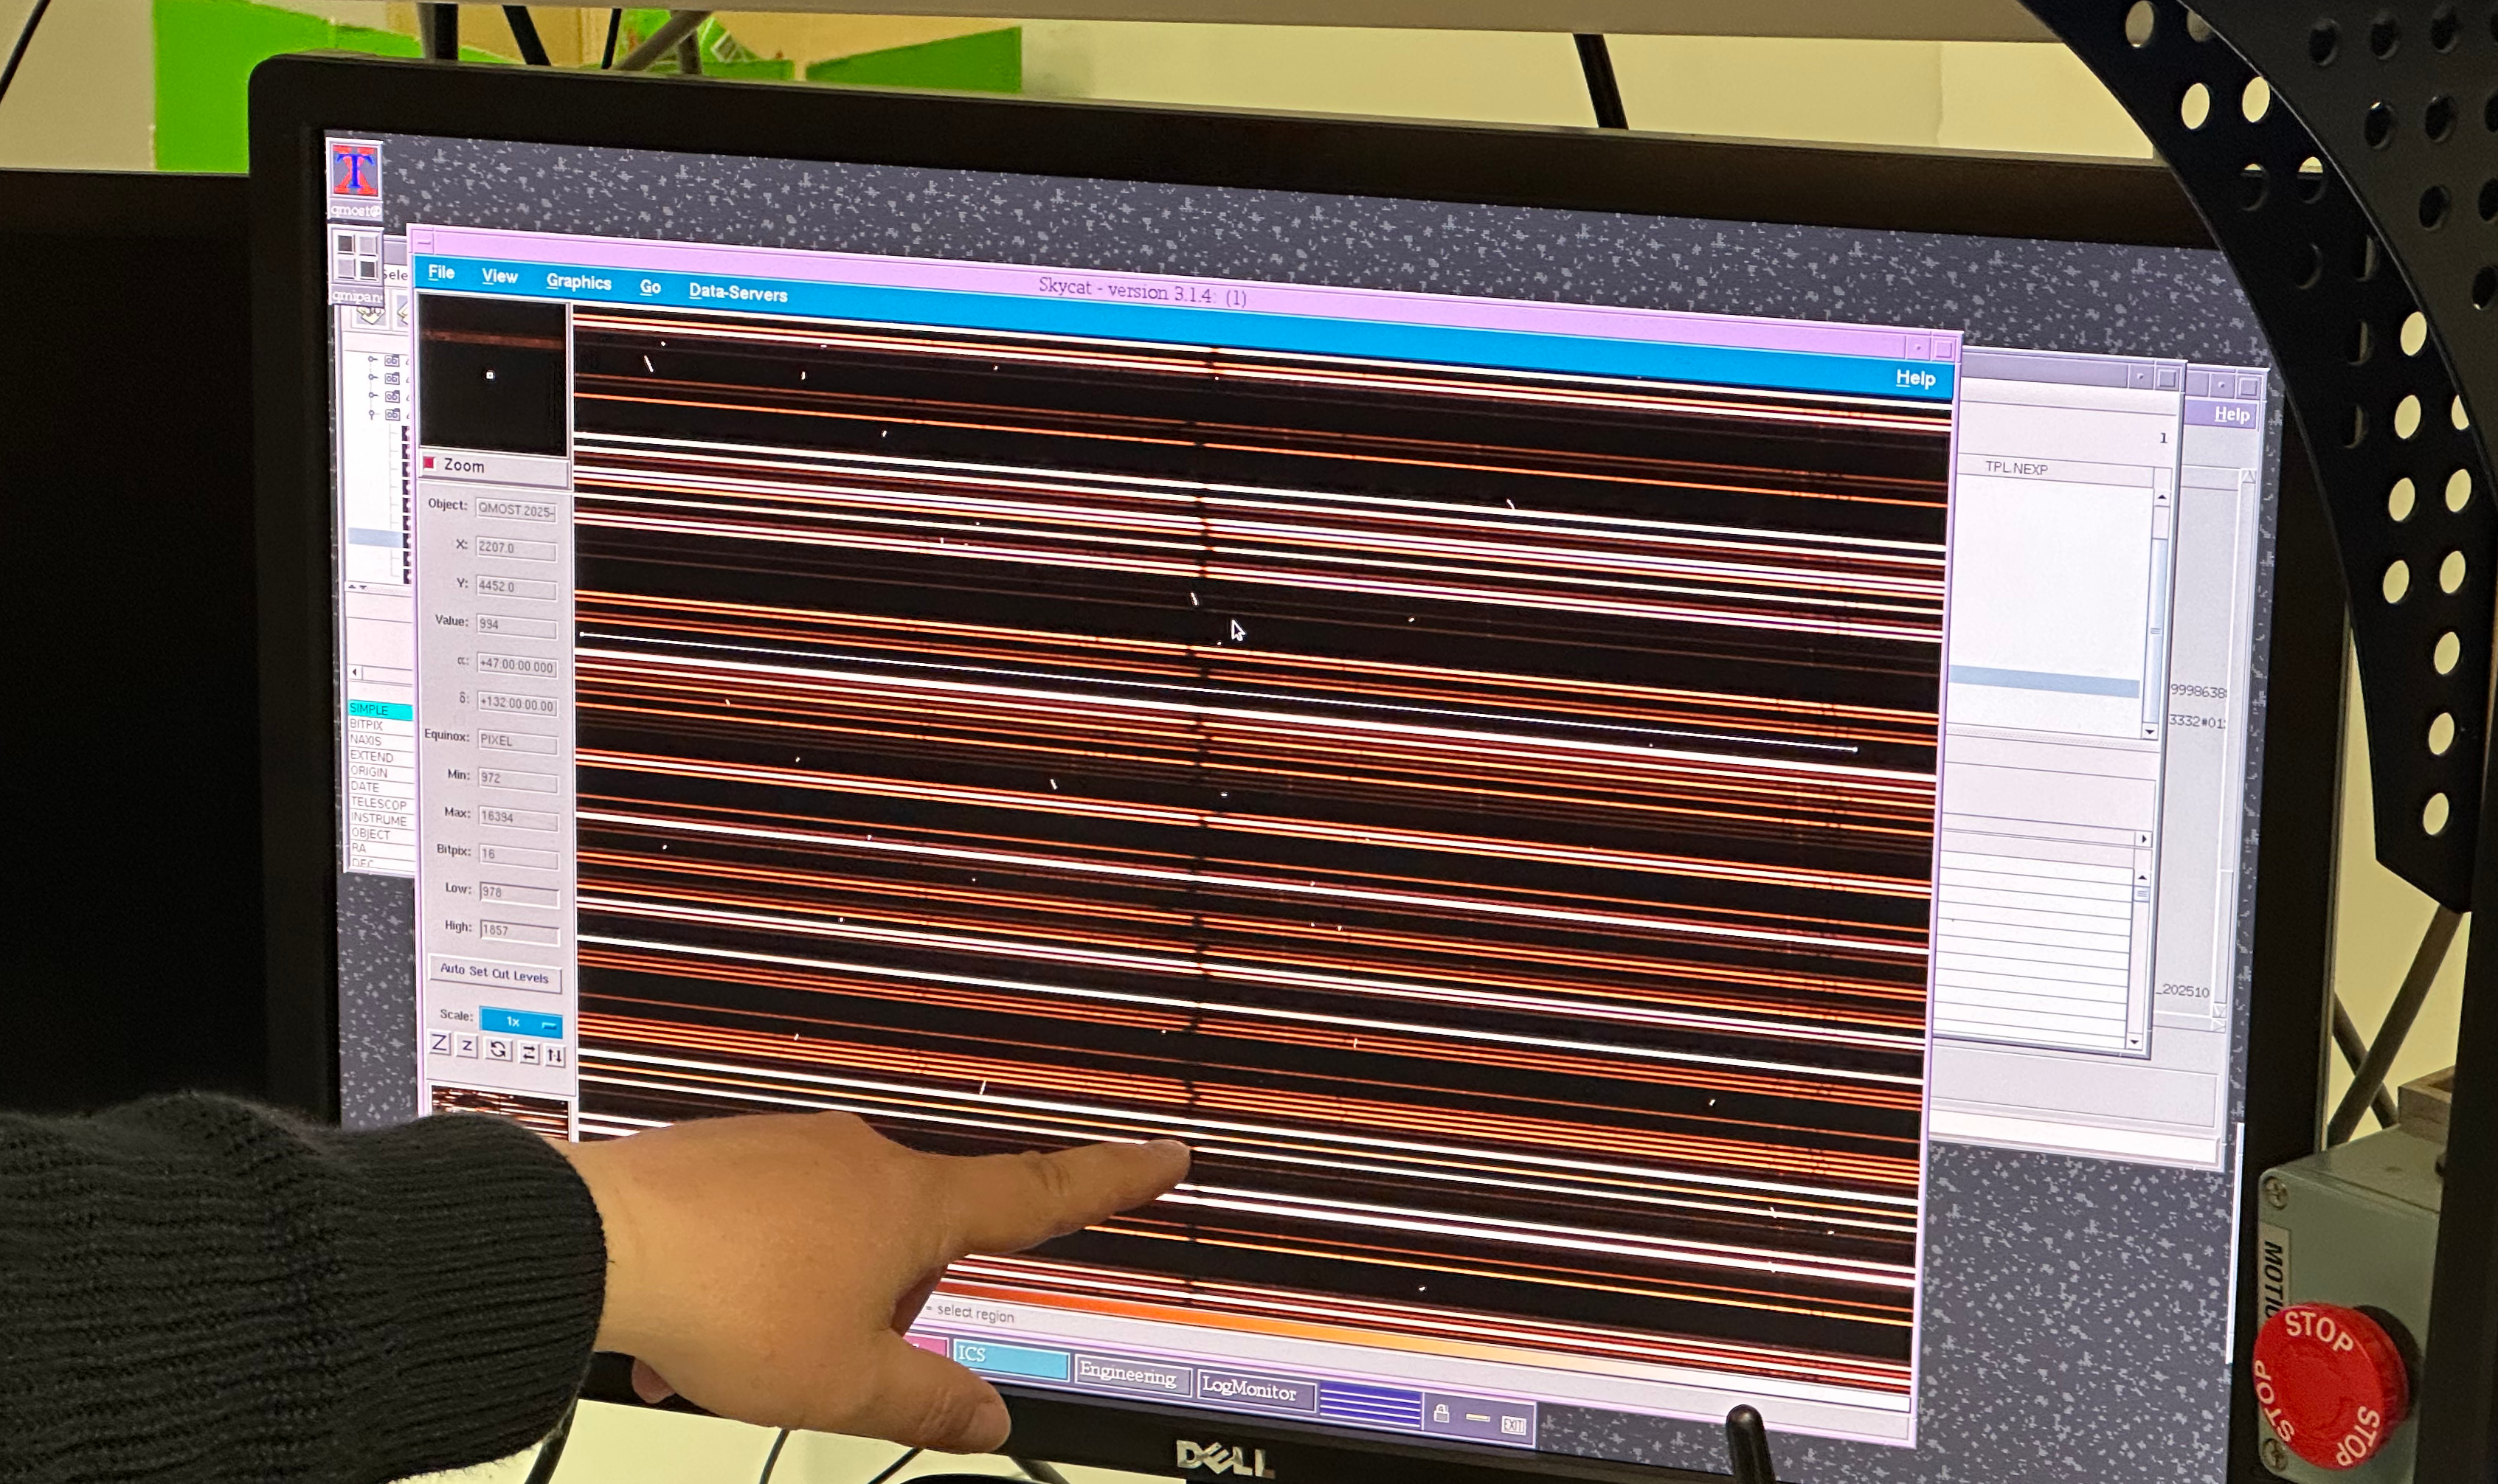

First 4MOST spectra

Spectra obtained during the 4MOST first light on October 18 2025. Each bright horizontal line is the spectrum of a different astronomical object.

Credit: ESO